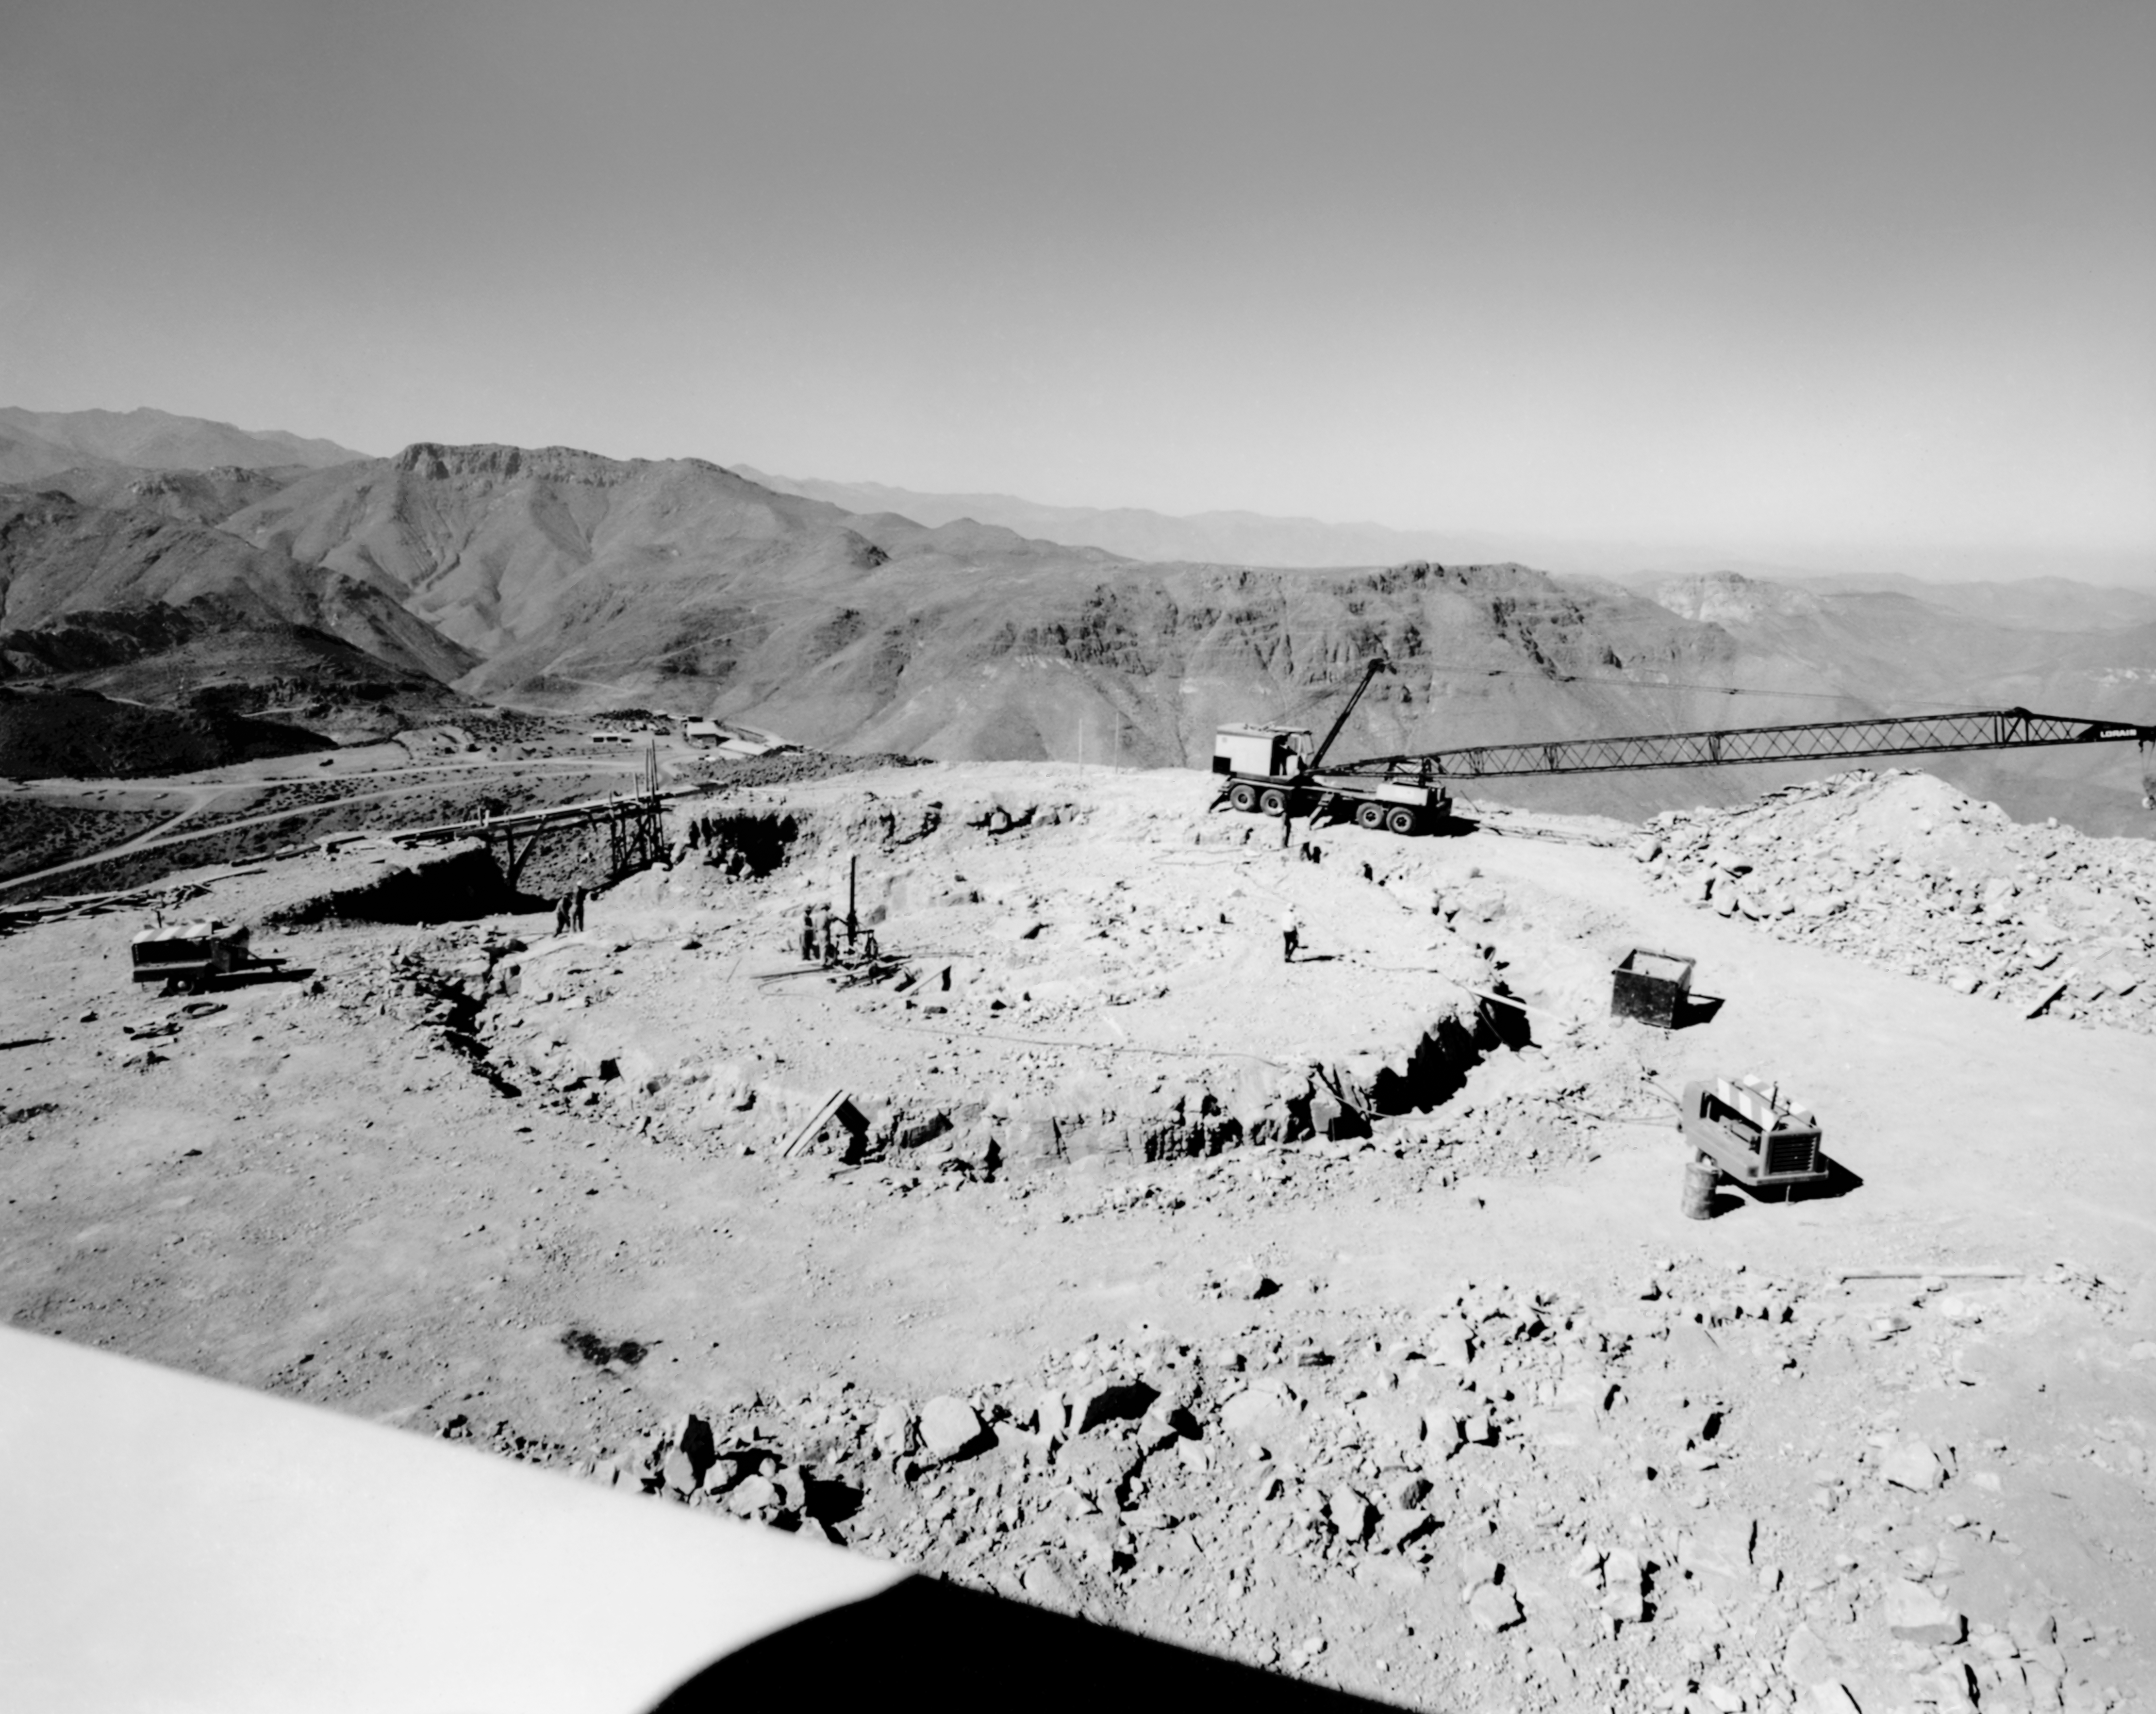

CTIO History - Construction of Víctor M. Blanco 4-meter Telescope

A historical photo of the construction of the Víctor M. Blanco 4-meter Telescope at Cerro Tololo Inter-American Observatory (CTIO), a Program of NSF NOIRLab, in Chile.

This image is part of NSF NOIRLab’s historical archives.

Credit: CTIO/NOIRLab/NSF/AURA/R. González